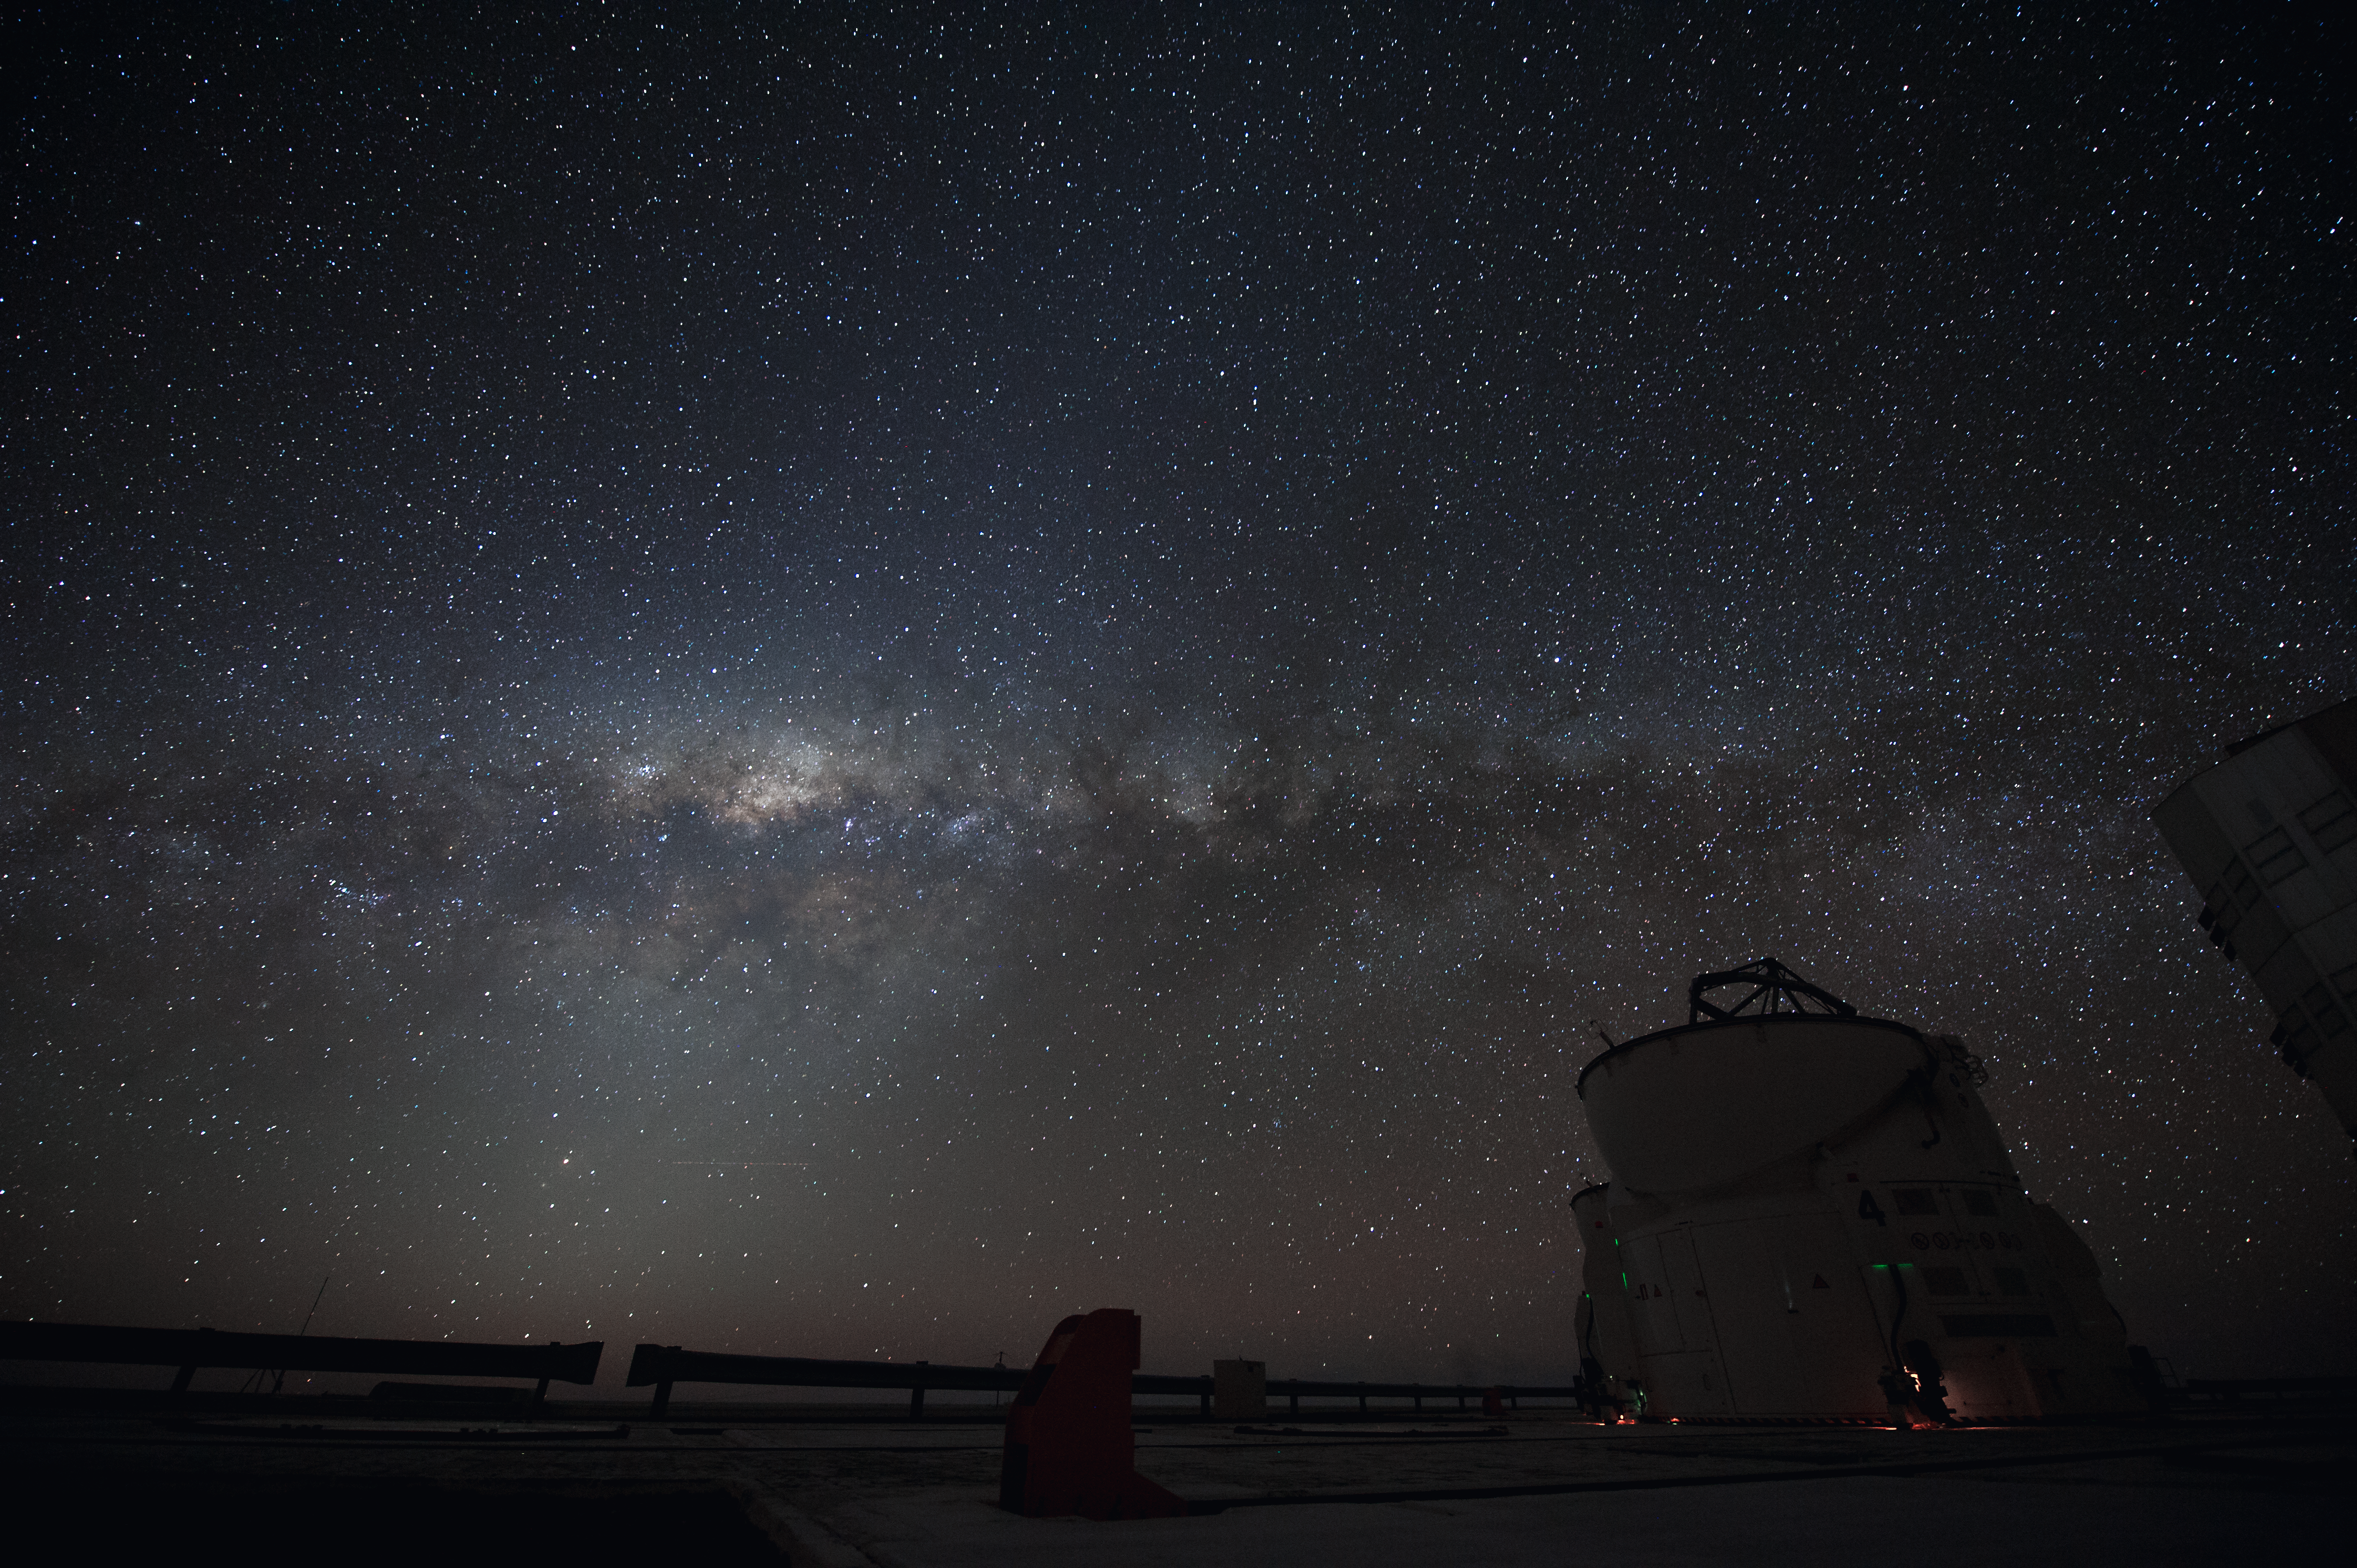

Stargazing over Paranal

The light from countless stars illuminate the sky over Paranal.

Credit: ESO/C. Malin